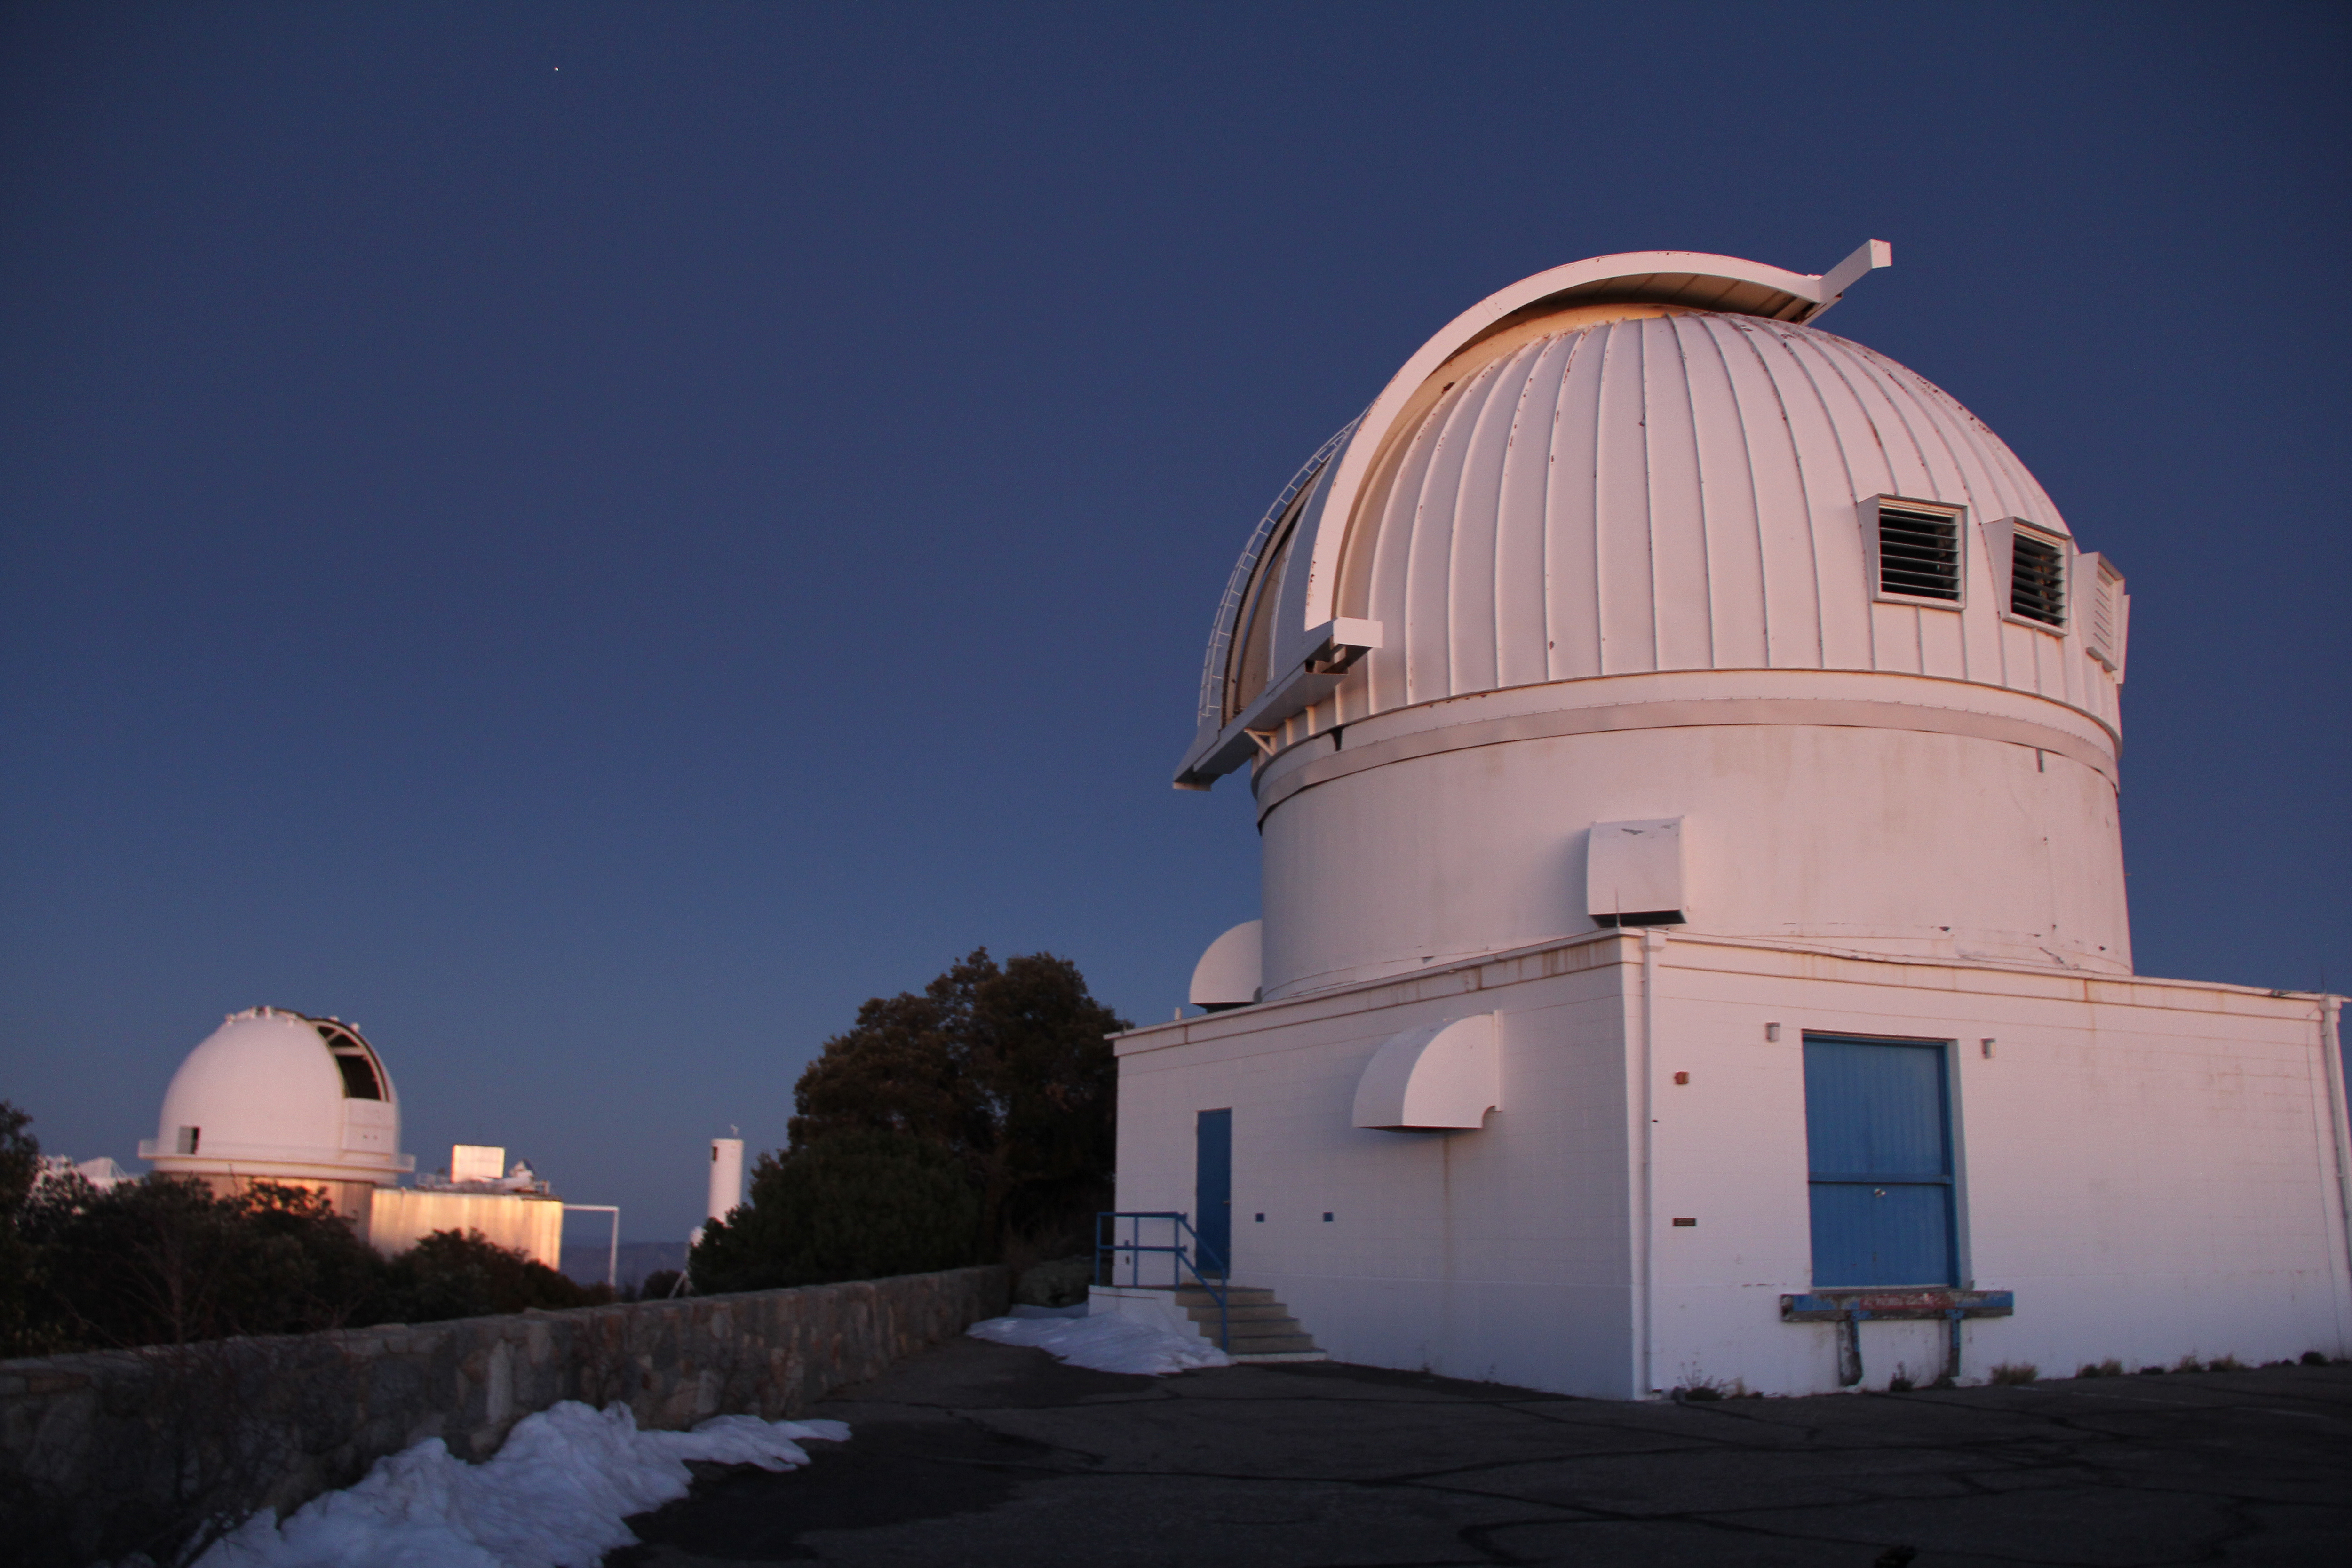

WIYN 0.9 Meter Telescope at Dusk

The WIYN 0.9-meter Telescope (foreground) and the KPNO 2.1-meter Telescope (background) at Kitt Peak National Observatory at dusk.

Credit: NOIRLab/NSF/AURA/P. Marenfeld